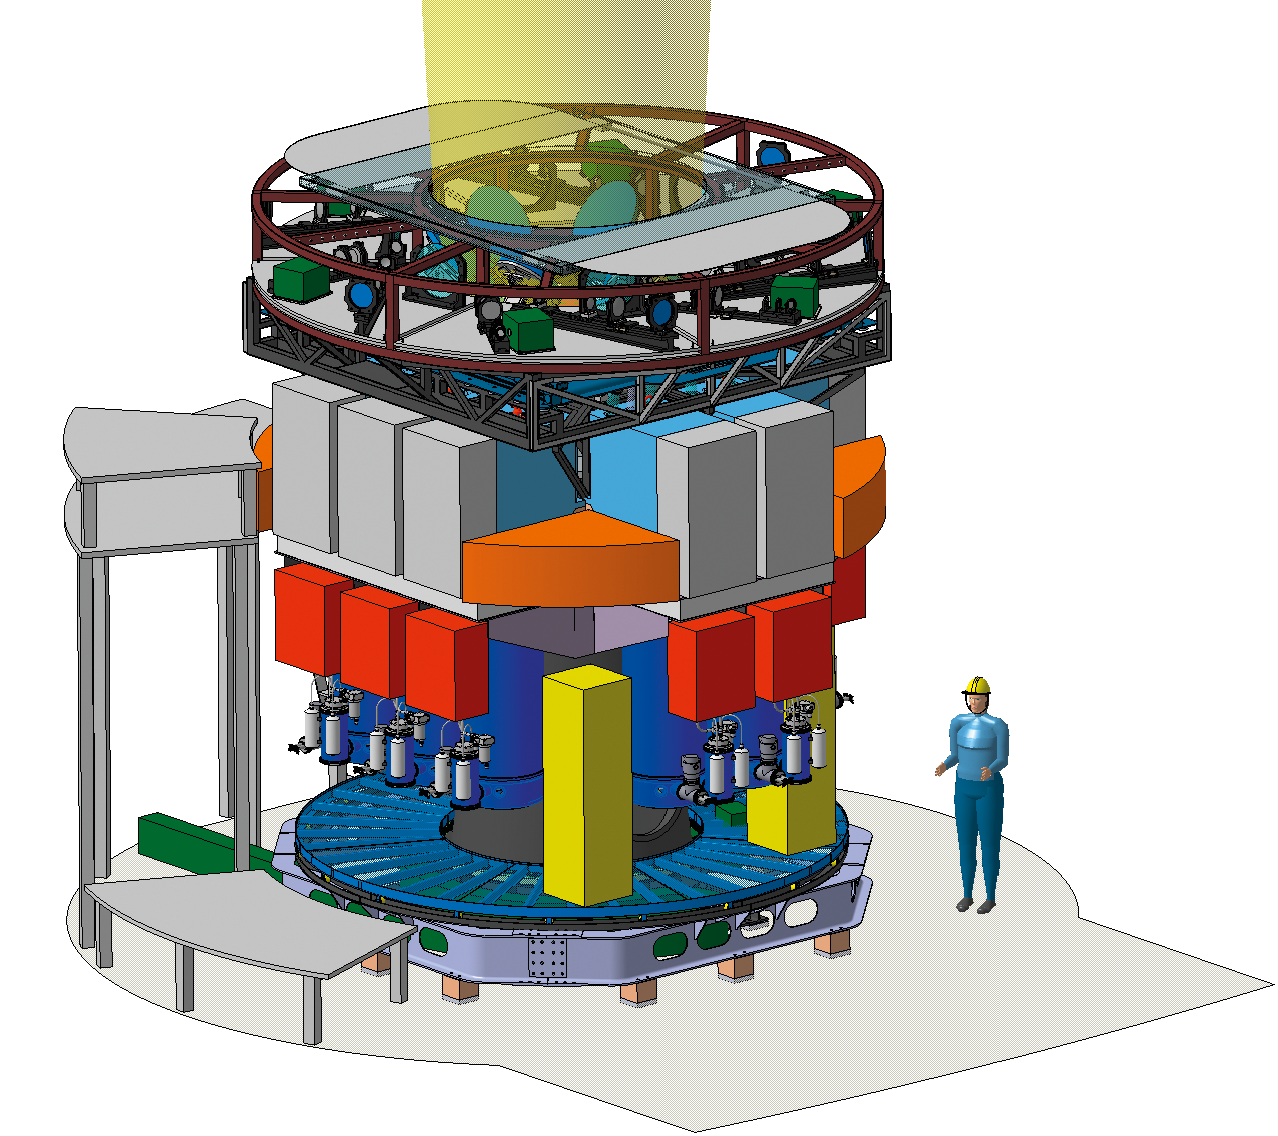

EAGLE for the ELT

3D design of the ELT instrument EAGLE (Extremely Large Telescope Adaptive optics for GaLaxy Evolution instrument), an adaptive optics-assisted multi-integral field near-infrared spectrometer.

Credit: ESO